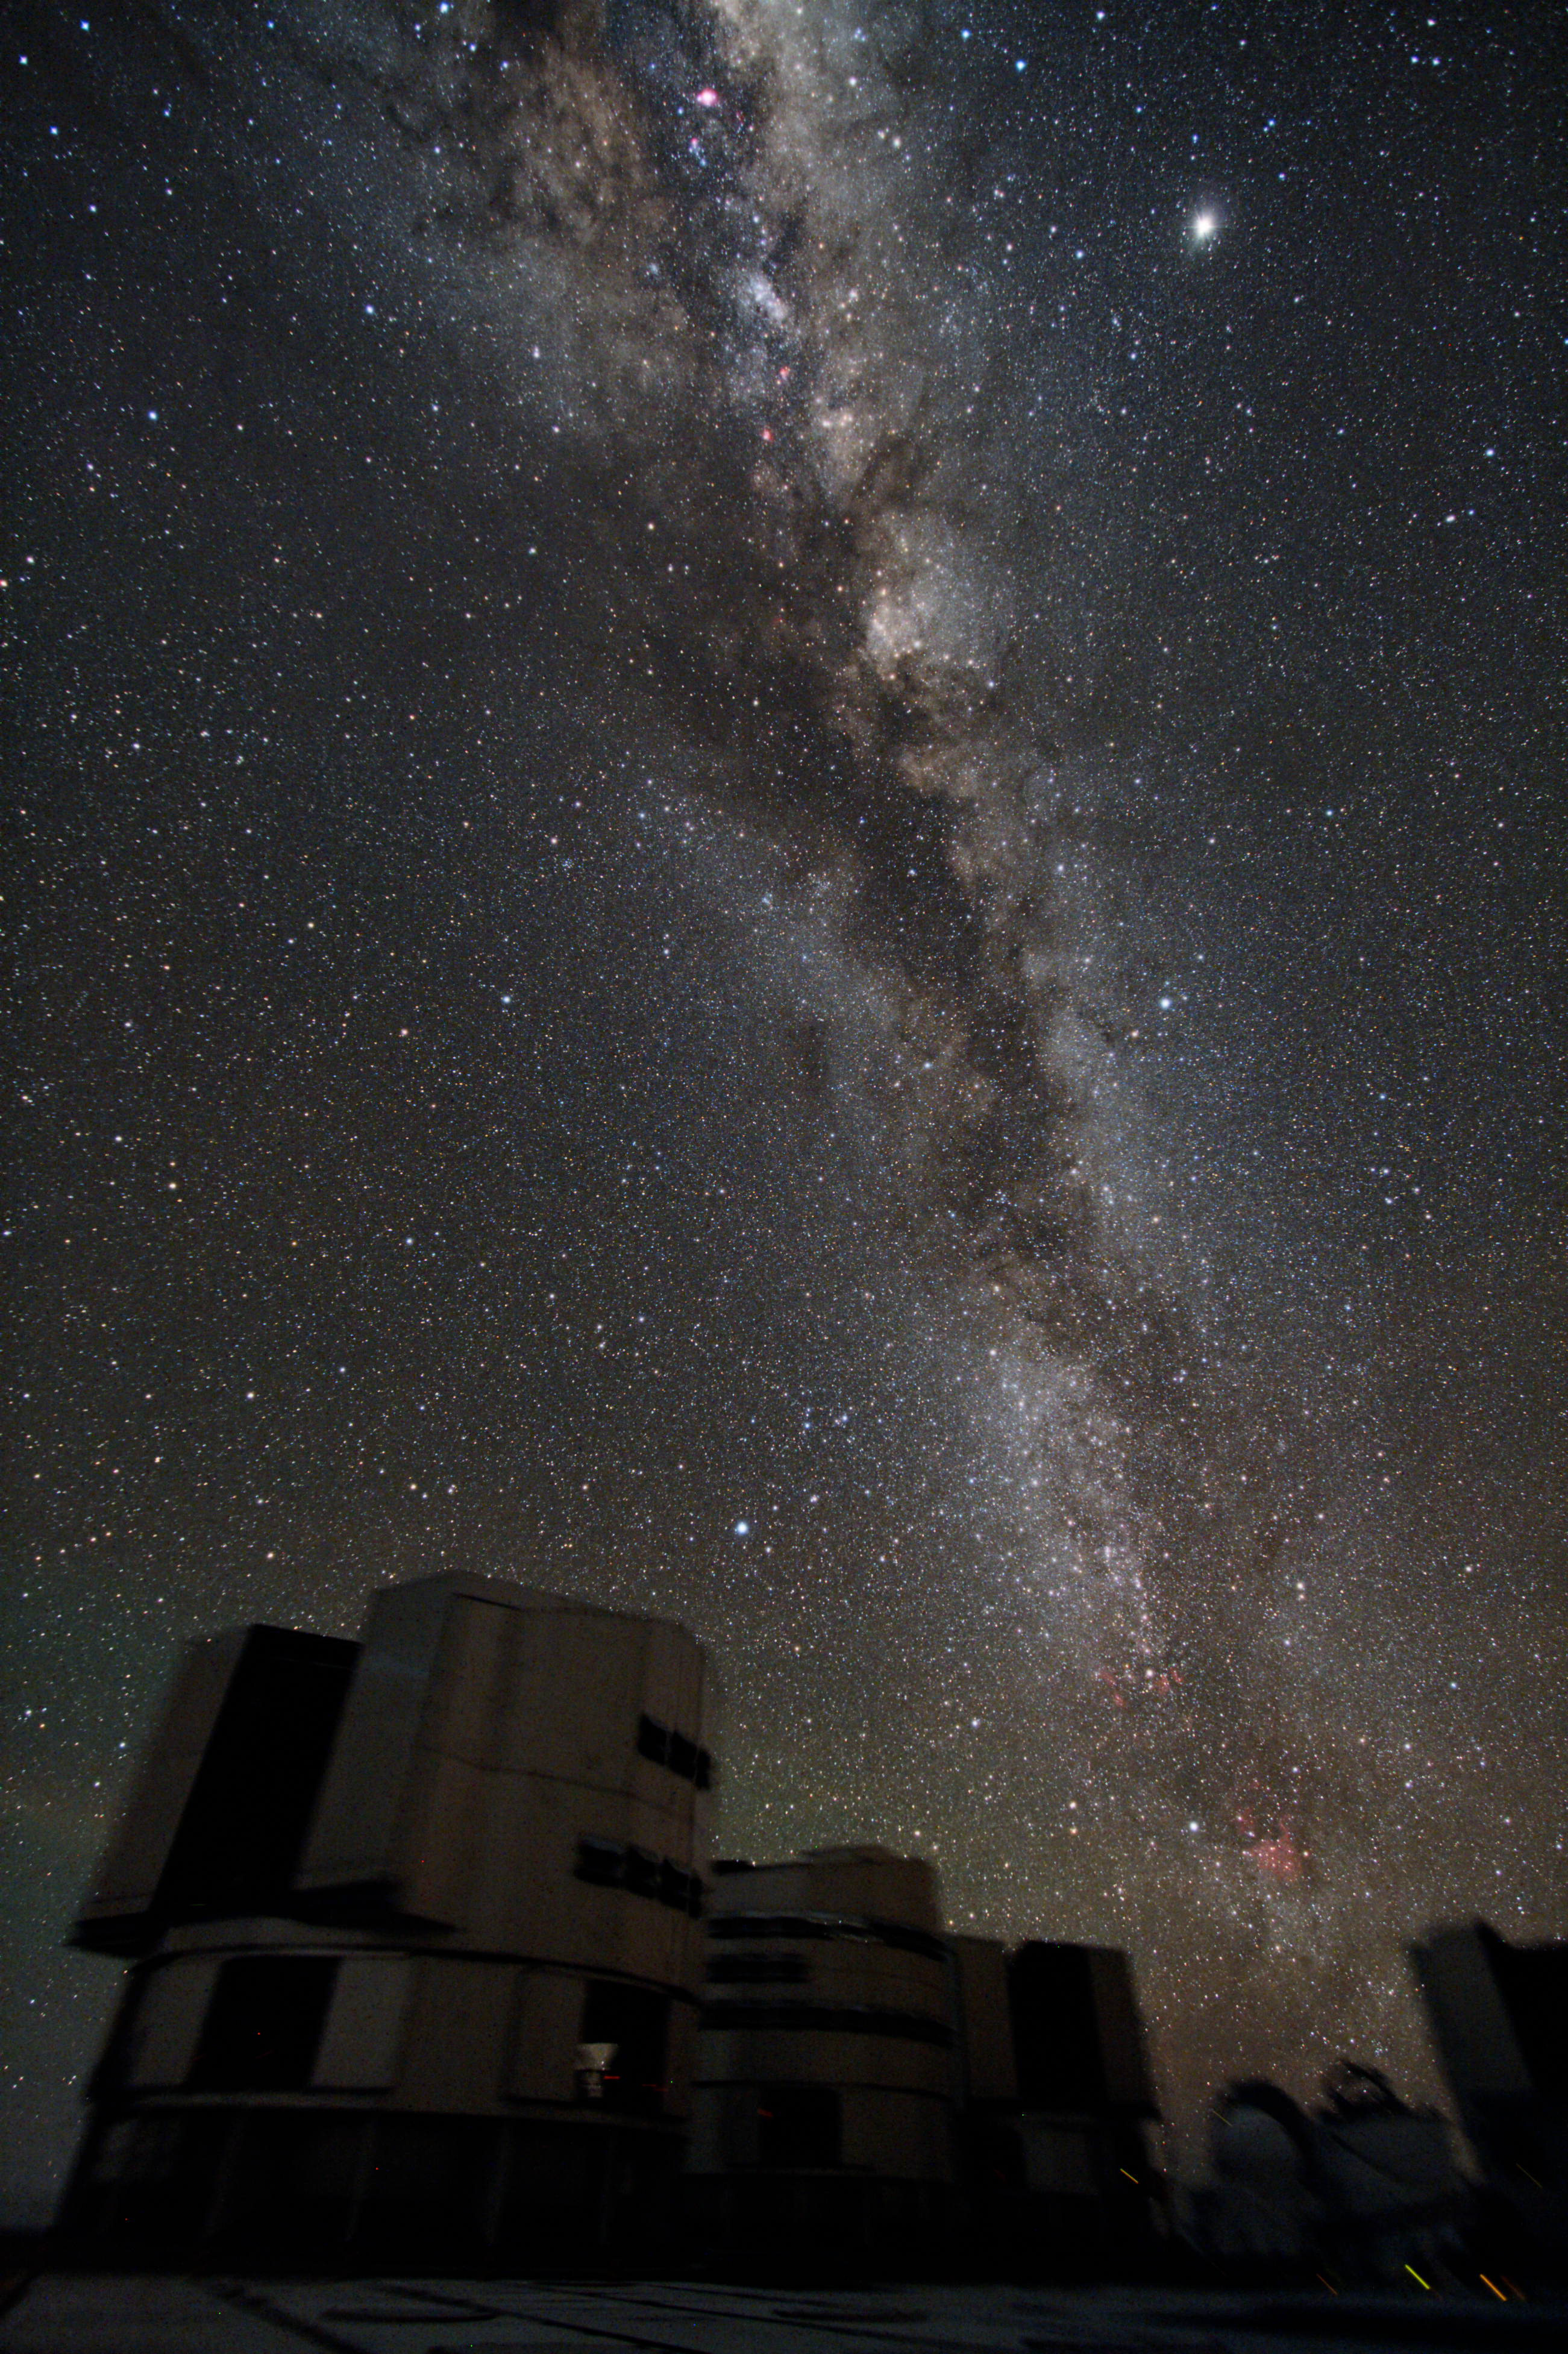

Group portrait of the VLT with the galaxy

The Milky Way, shining in its full splendour on top of the four Unit Telescopes and one of the Auxiliary Telescopes of ESO’s Very Large Telescope (VLT).

Credit: ESO/Y. Beletsky